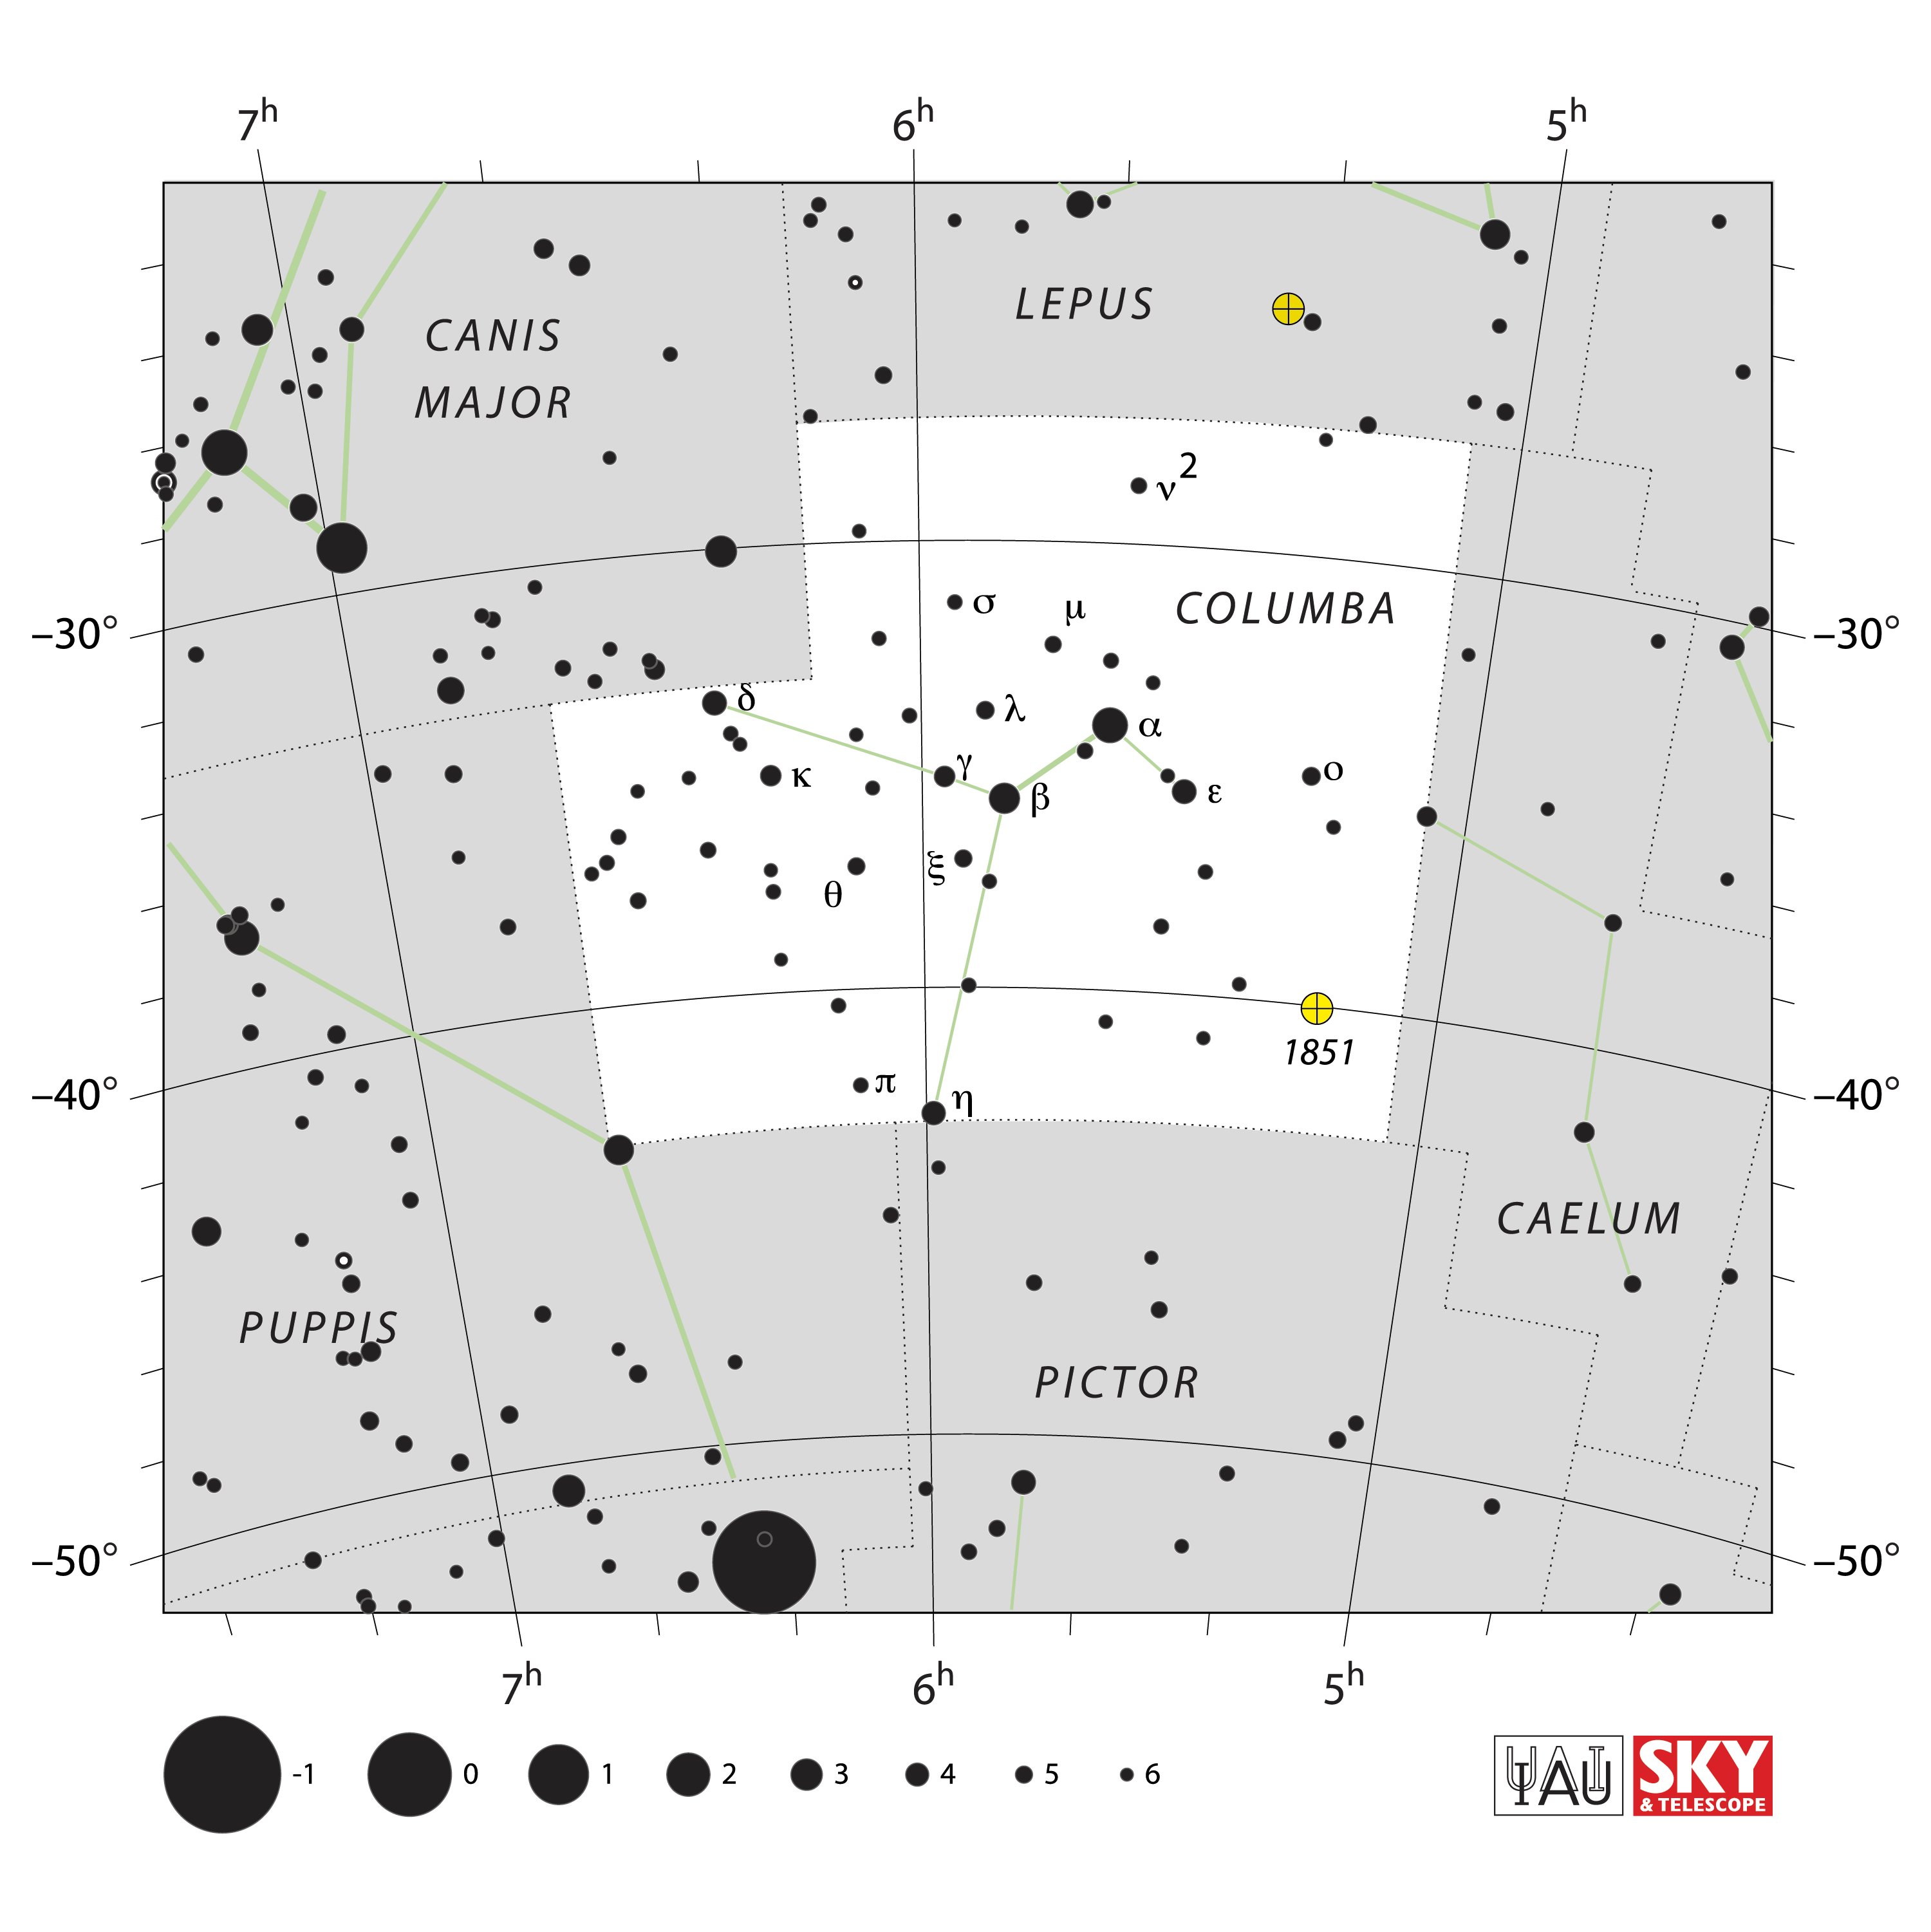

Columba

Credit: IAU and Sky & Telescope